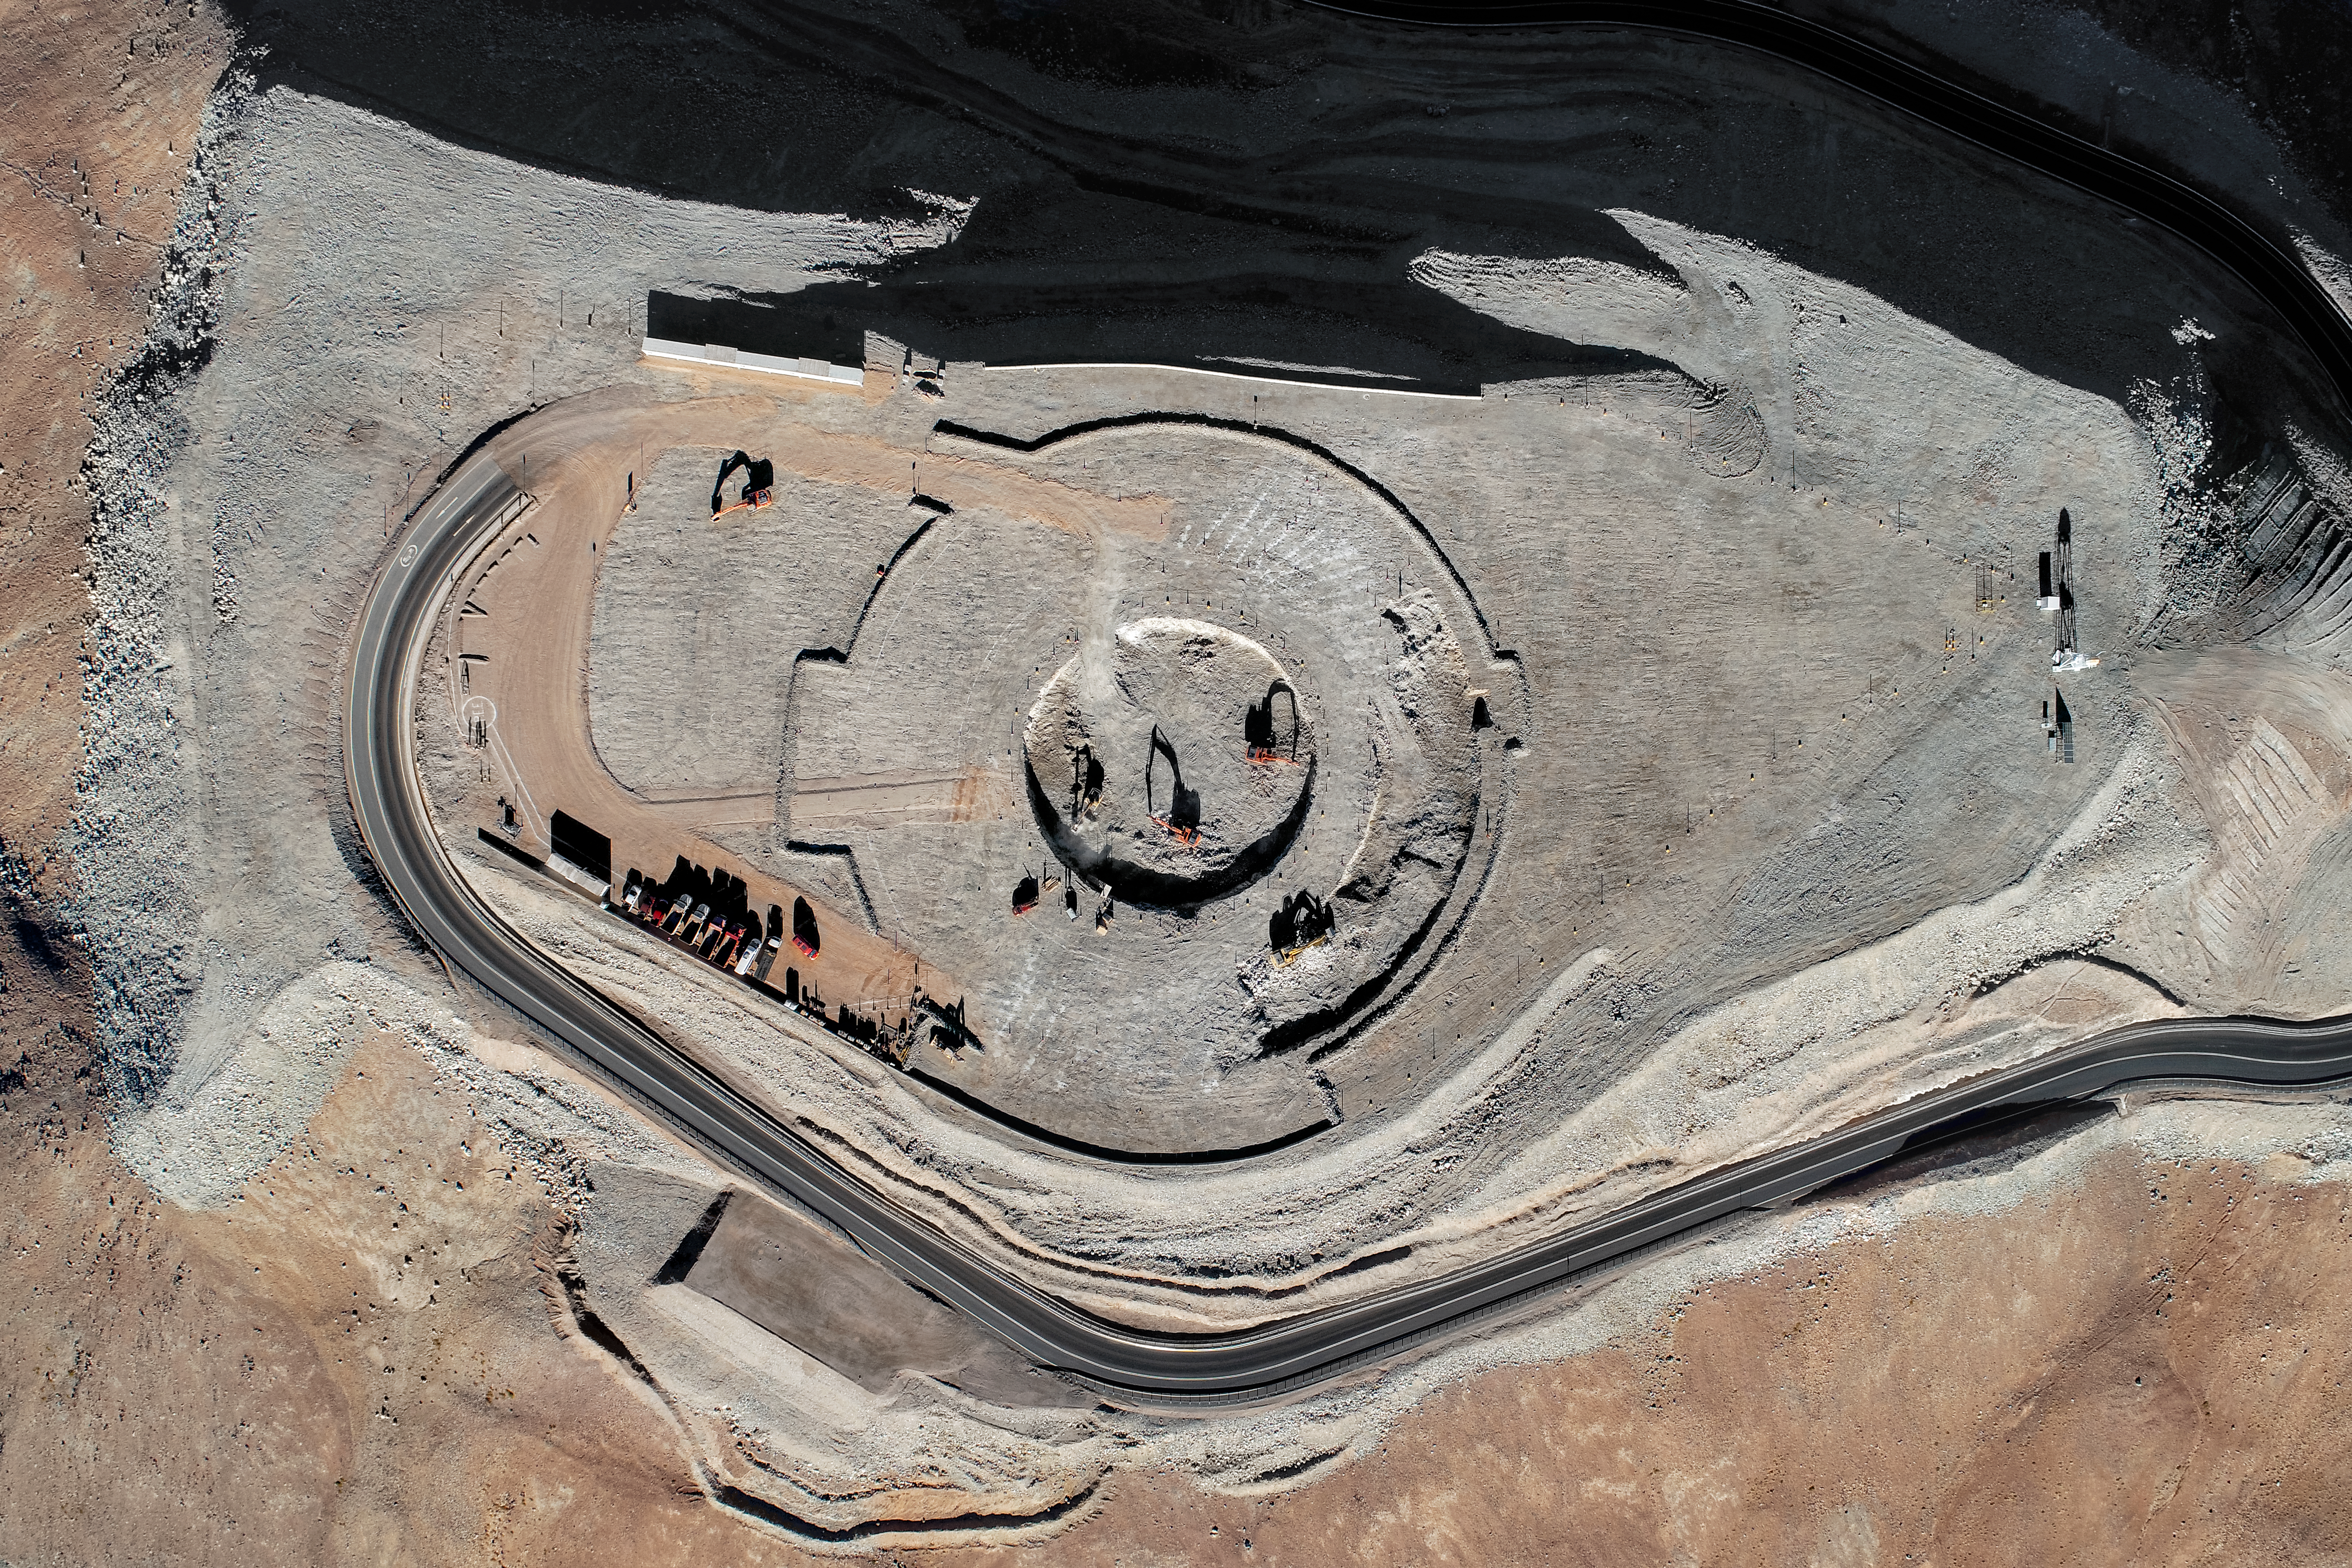

Future home of the ELT

Construction site of the Extremely Large Telescope.

Credit: ESO/ESO/G. Hüdepohl